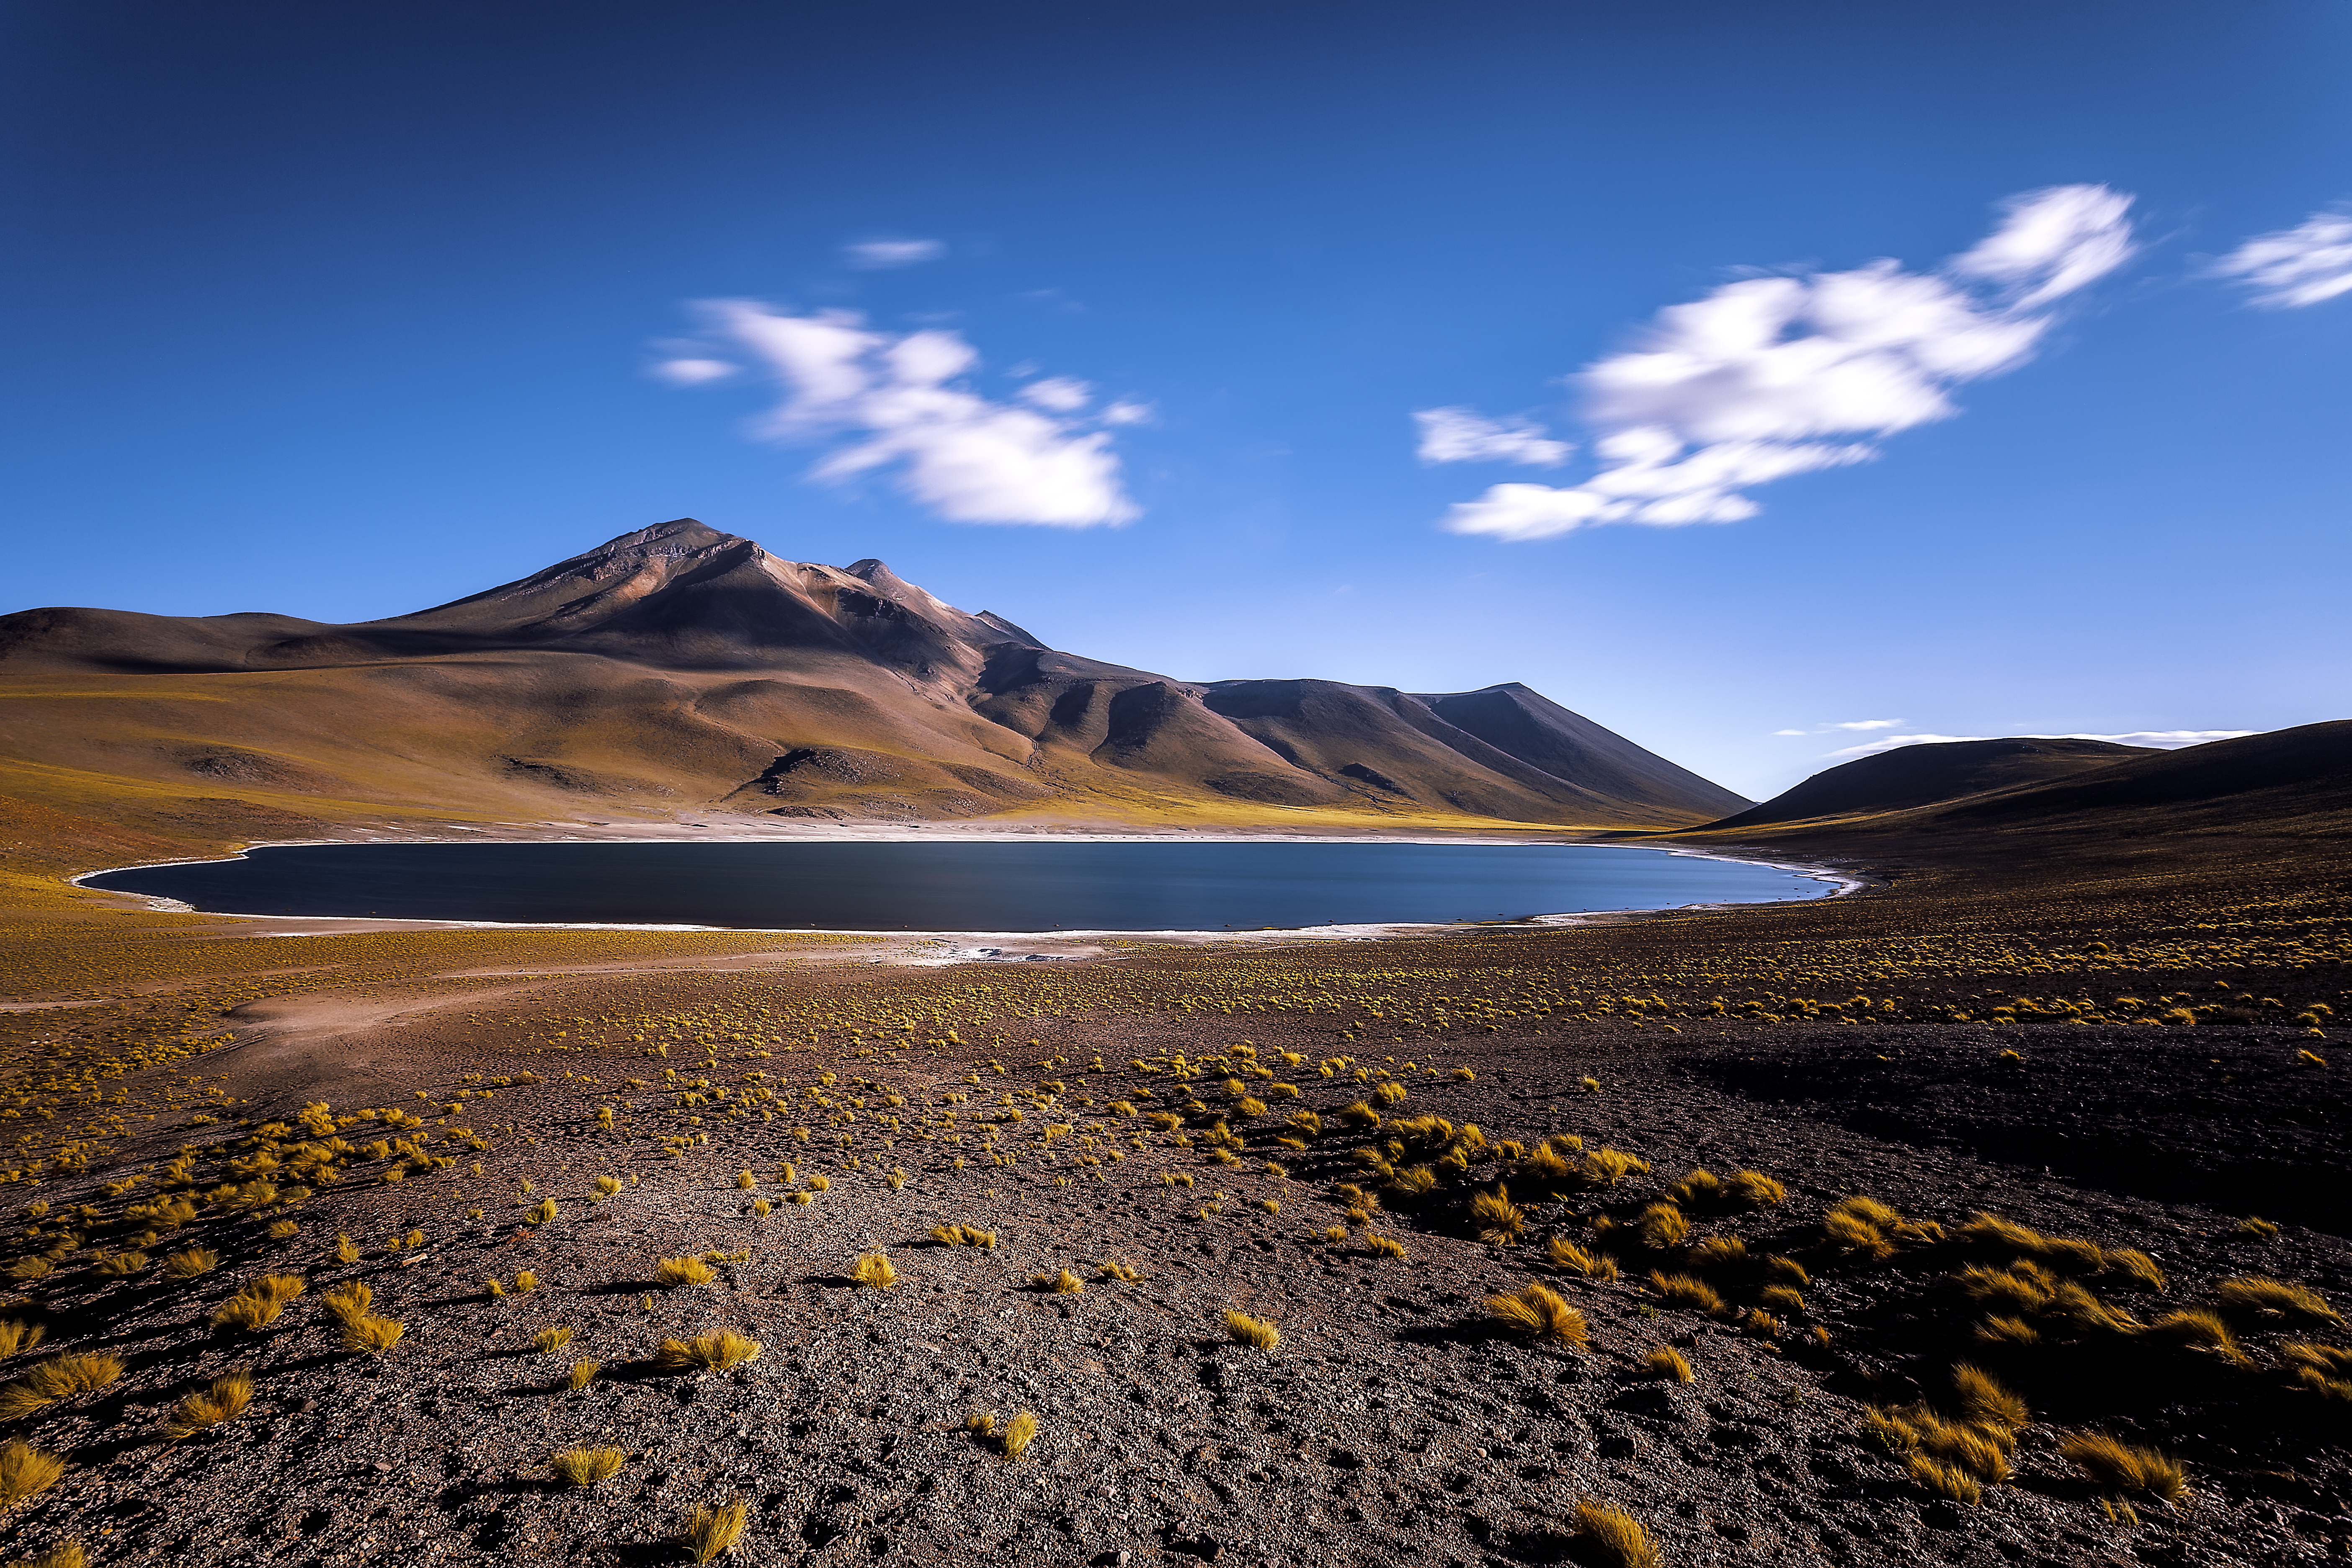

A lake in the desert

Laguna Miñiques is situated high in the Chilean Atacama Desert, close to the border to Argentina. Located about 100 kilometers south of the city San Pedro, visitors pass by this beautiful lake when driving on the Routa 23 to Argentina.

Credit: A. Duro/ESO